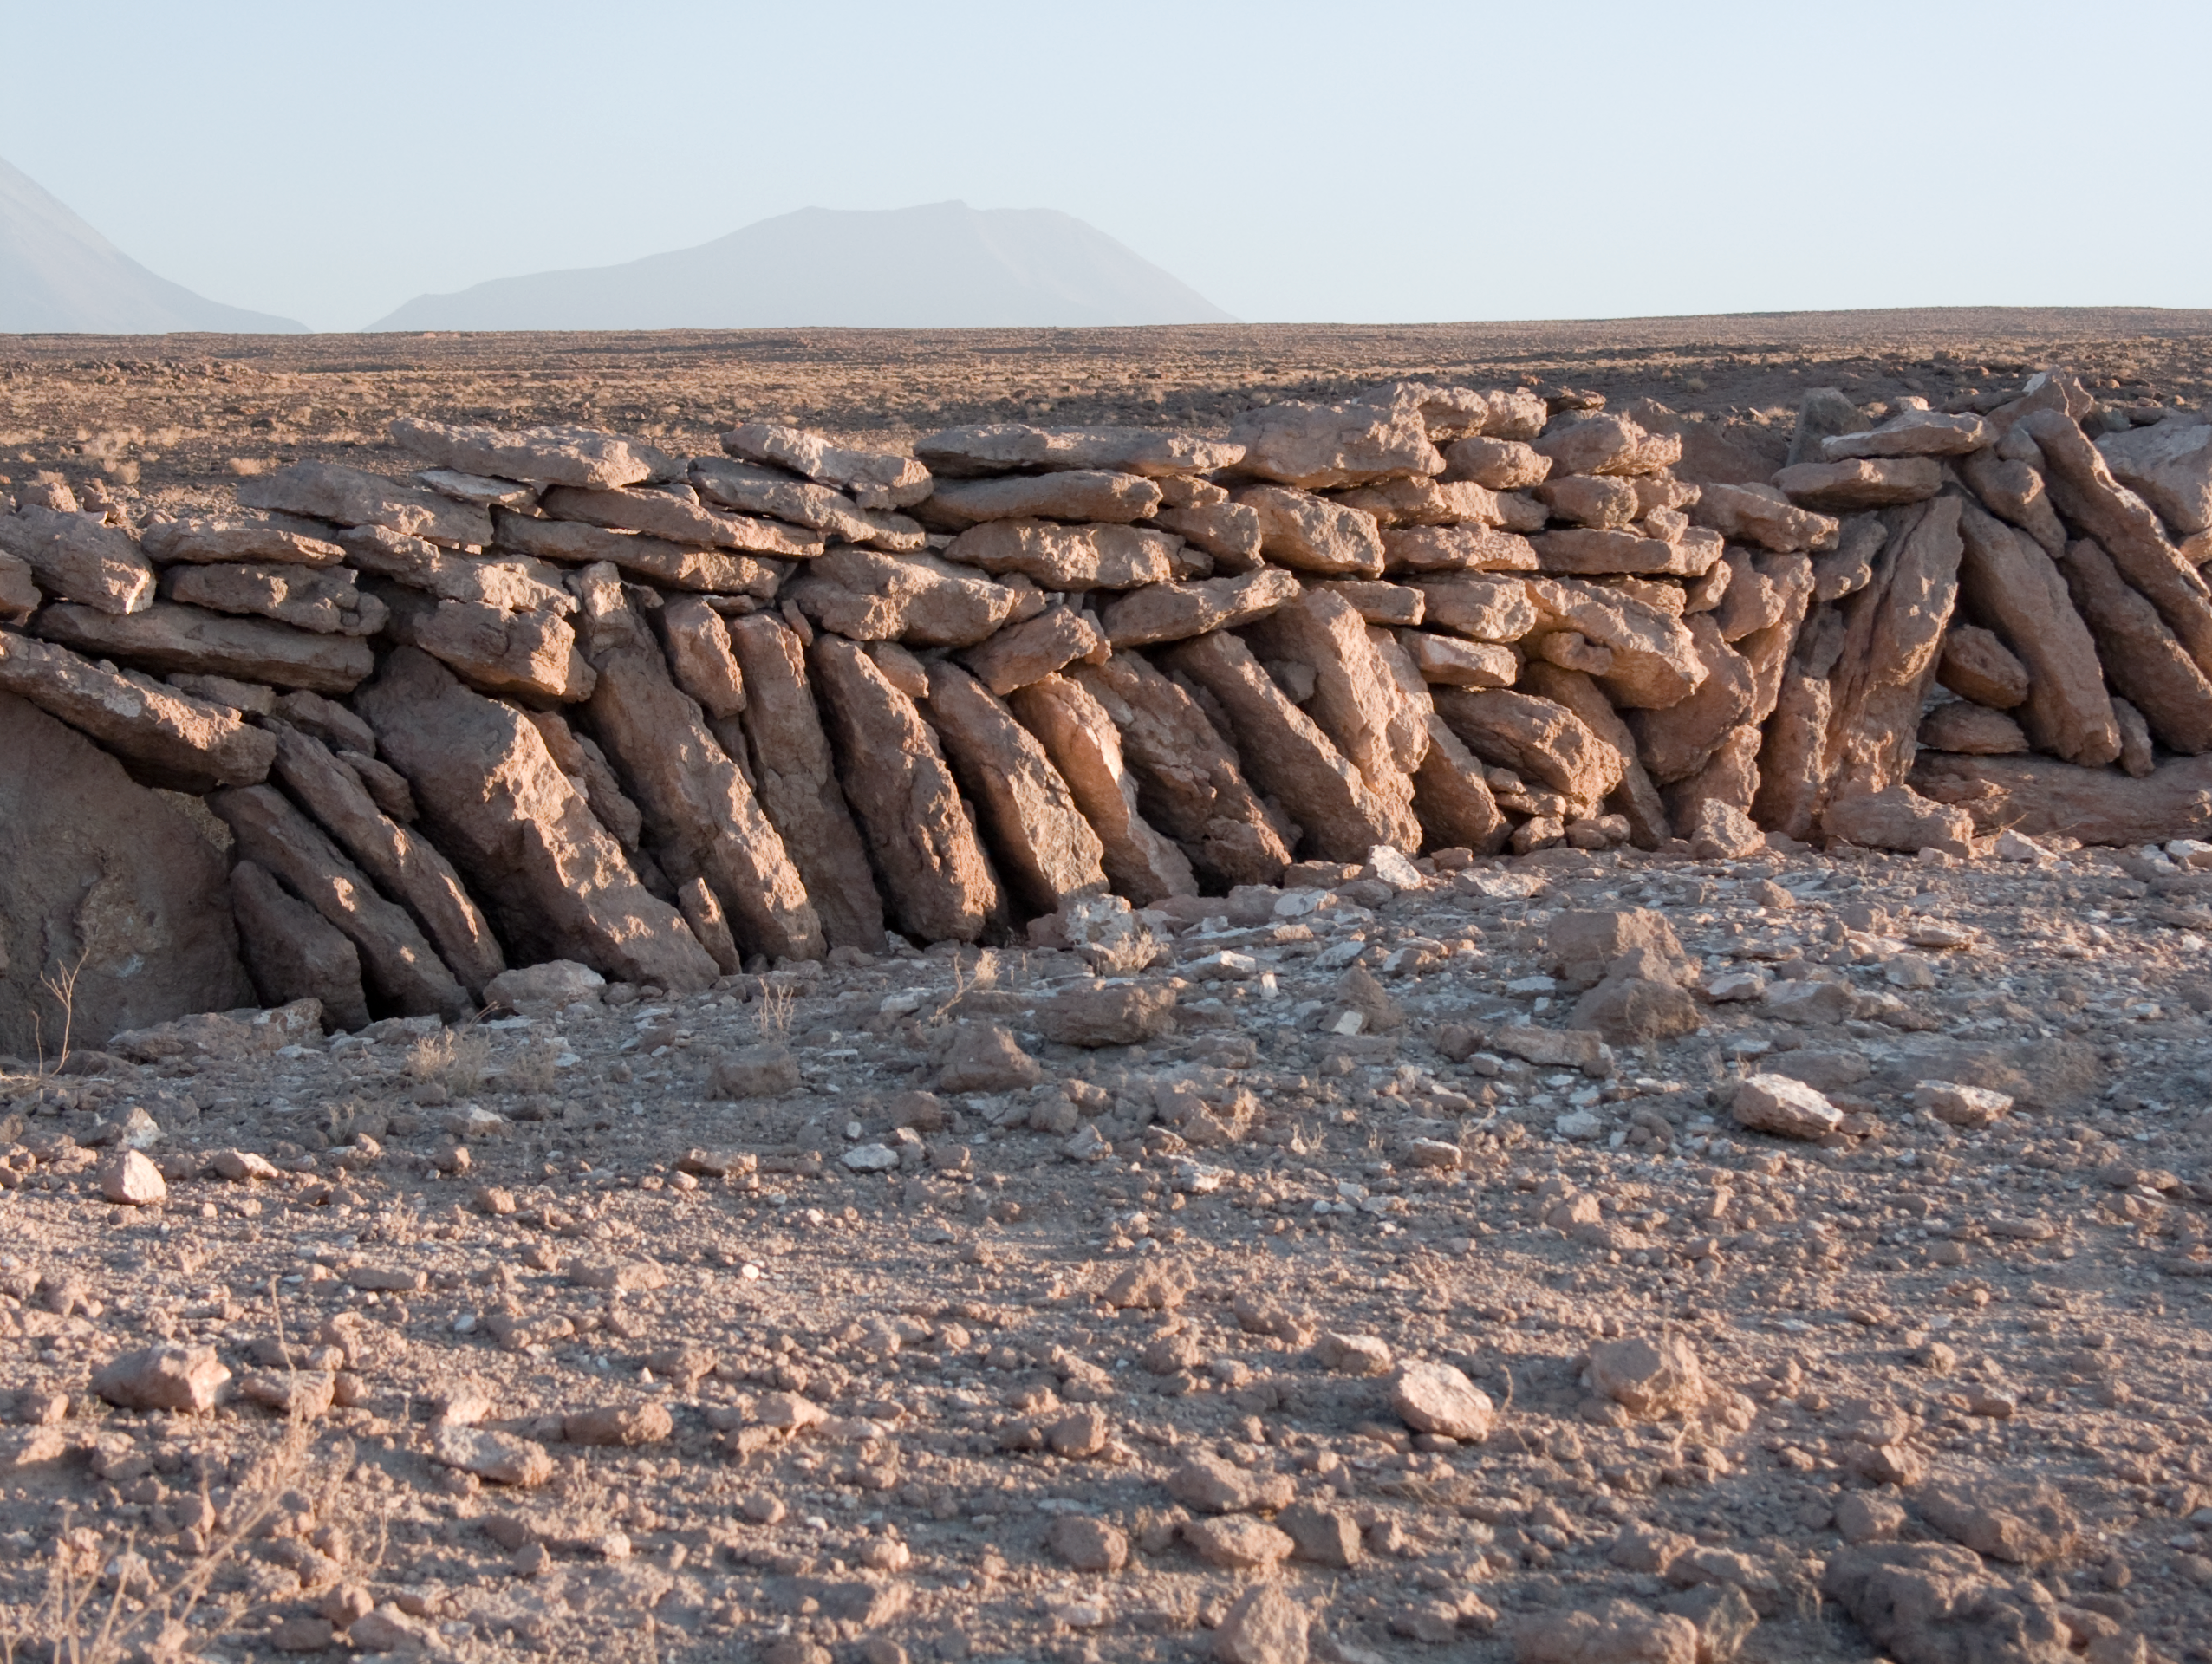

Archaeology in Atacama's Chilean desert

The natural environment around the ALMA site. These archaeological testimonies were found near the ALMA site. This picture was obtained in August 2004.

Credit: ESO